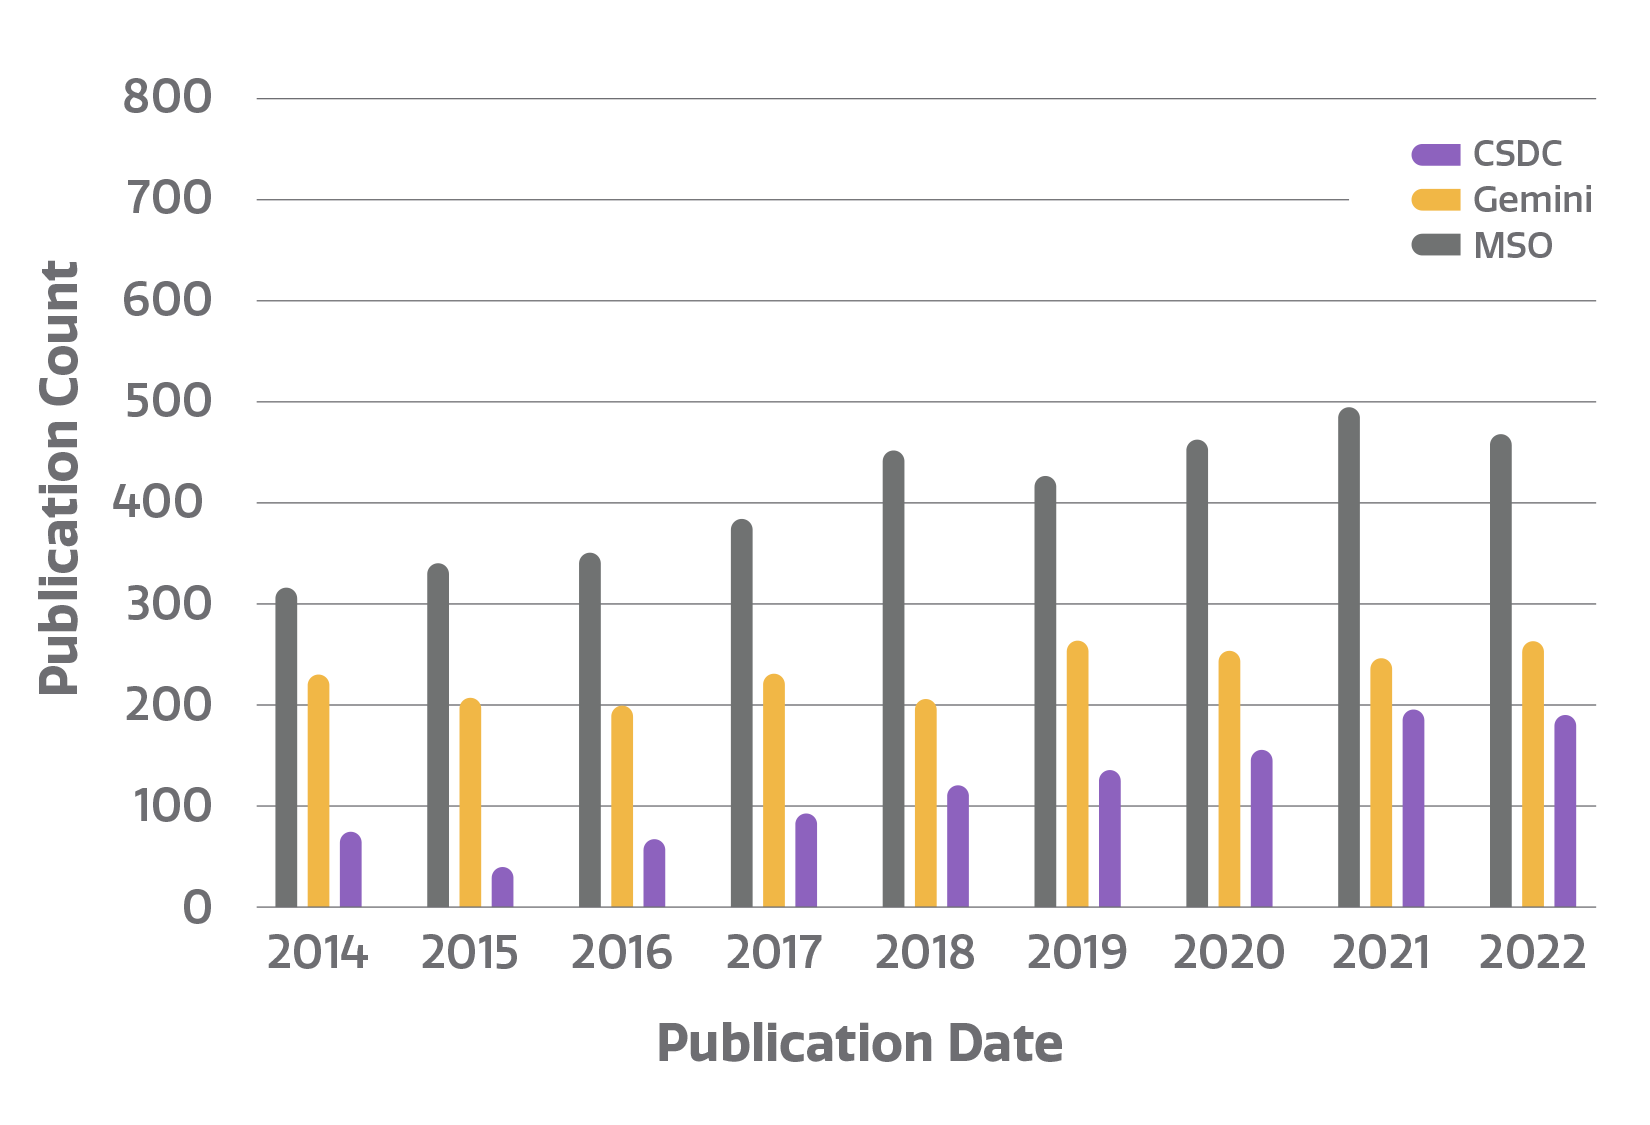

Number of refereed publications

Count of refereed publications using data from NOIRLab telescopes. The NOIRLab publications metrics dynamic dashboard, created by Bill McGinn and Sharon Hunt, directly accesses the NOIRLab public library in the ADS (Astrophysics Data System) to compile publication metrics. Users can view total telescope data publication counts, counts by NOIRLab Program and facility, and staff publication counts, arranged by year. By clicking on a telescope logo/image in the top bar of the dashboard, users can access the NOIRLab public library listing papers using data from that telescope.

Credit: NOIRLab/NSF/AURA/P. Marenfeld